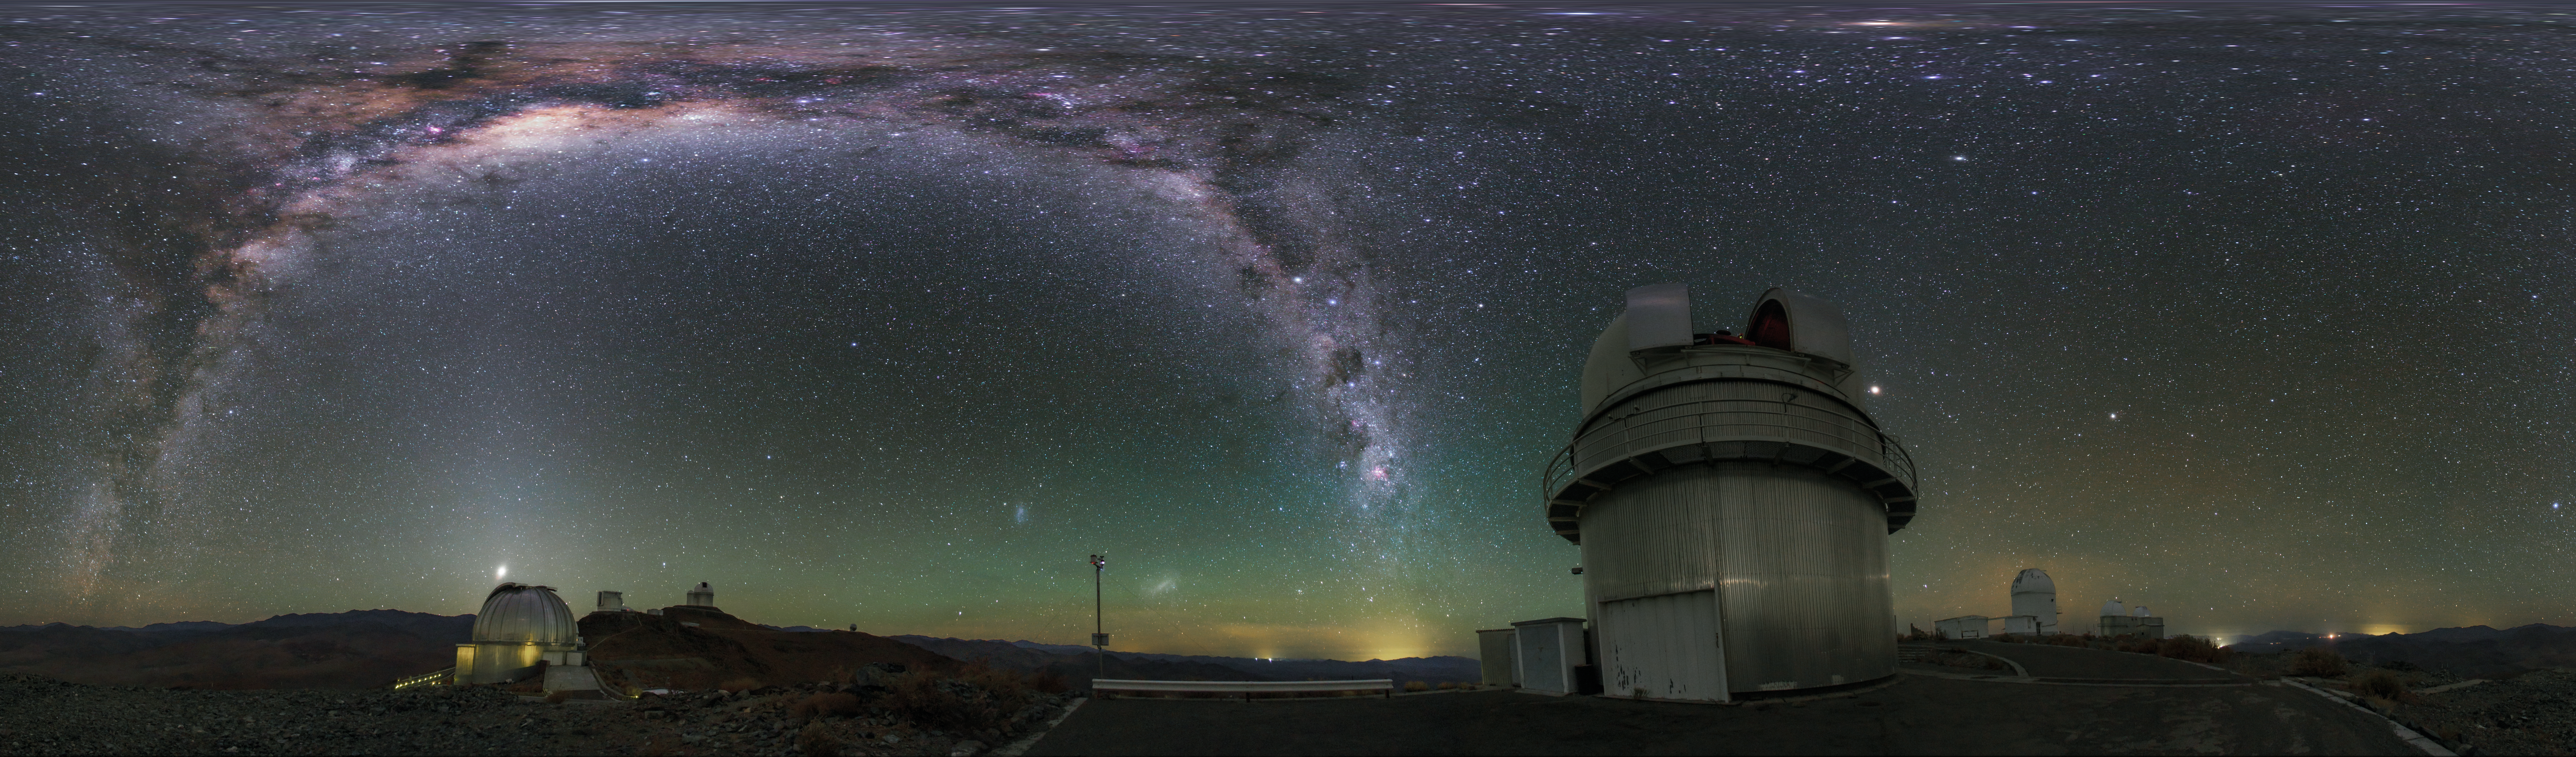

Panorama view of La Silla telescopes shown in UHD

An equirectangular panoramic view of La Silla Observatory showing a number of telescopes around the site, many used by ESO Member States for targeted projects. Taken during the ESO Ultra HD Expedition. In centre view is the Danish 1.54-metre telescope. Shown also are the 3.58-metre New Technology Telescope (NTT) and the ESO 3.6-metre telescope, as well as the MPG/ESO 2.2-metre telescope. The Milky Way stretches overhead in all its brilliance.

Credit: ESO/B. Tafreshi